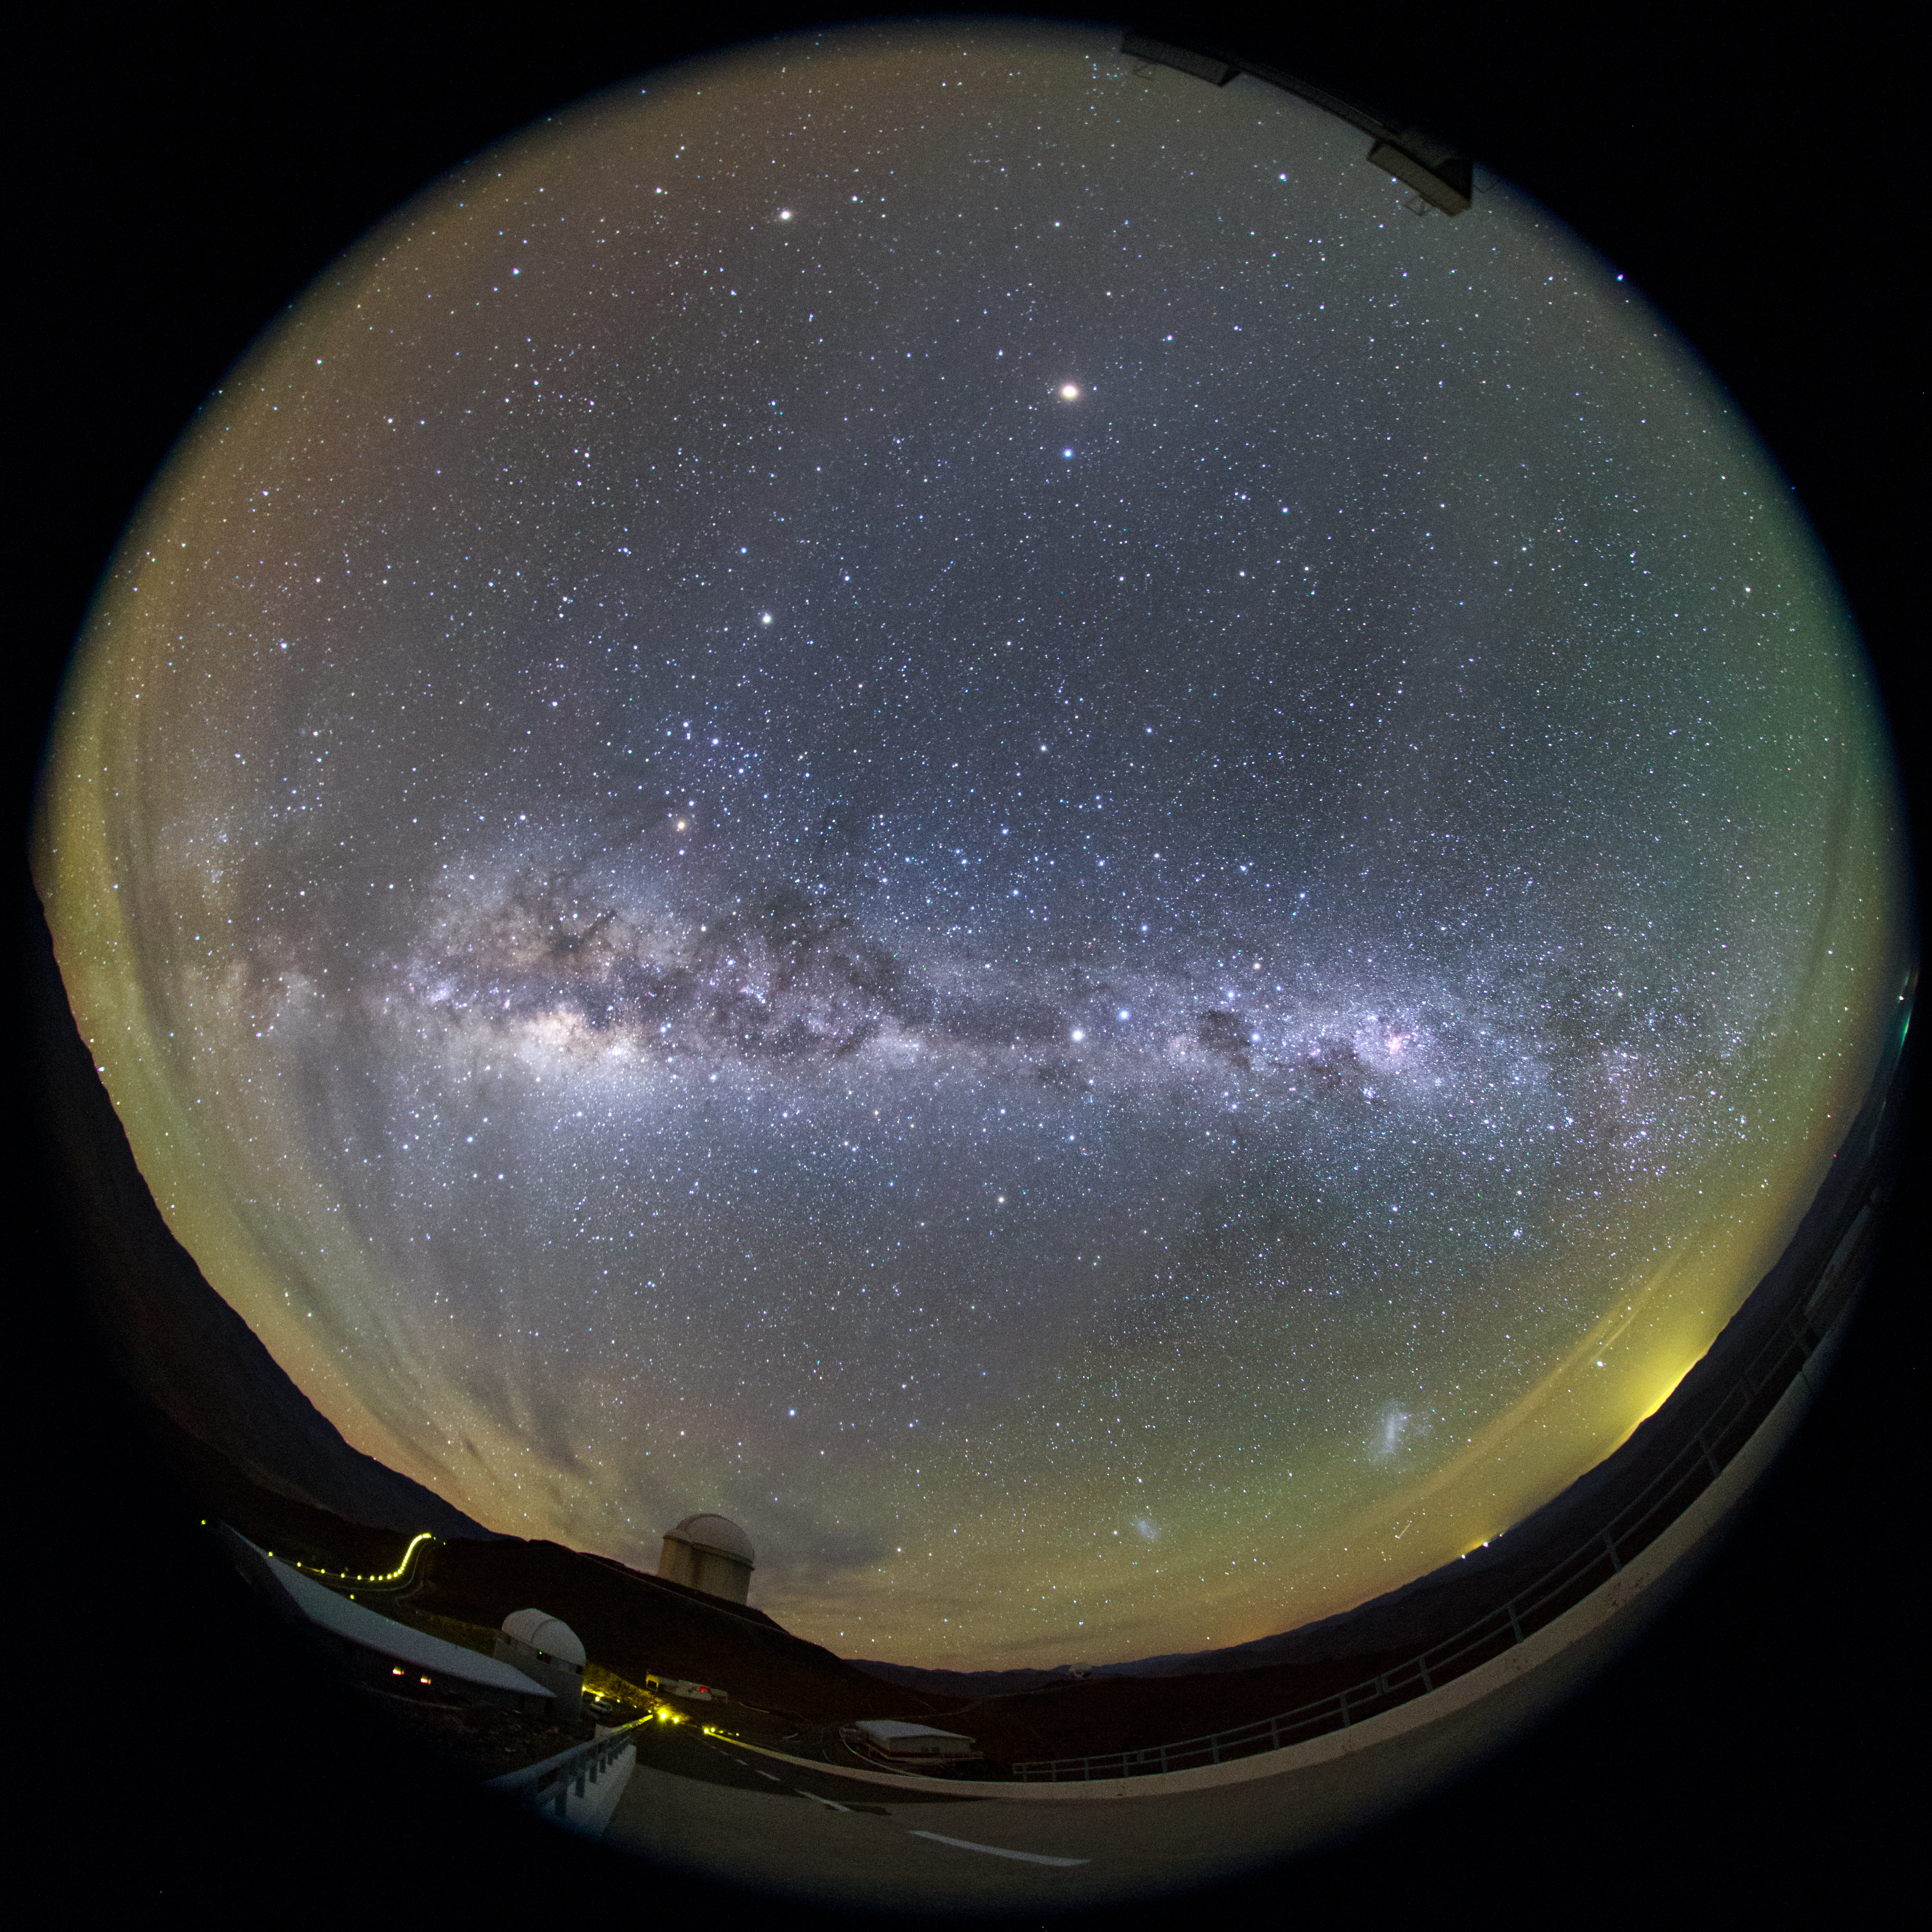

Full perspective of La Silla

Our Milky Way can be seen to stretch above La Silla Observatory in this ultra HD fish-eye (fulldome) view. The ESO 3.6-metre telescope home to the world's foremost extrasolar planet hunter: High Accuracy Radial velocity Planet Searcher (HARPS), can be seen below.

Credit: ESO/B. Tafreshi (twanight.org)